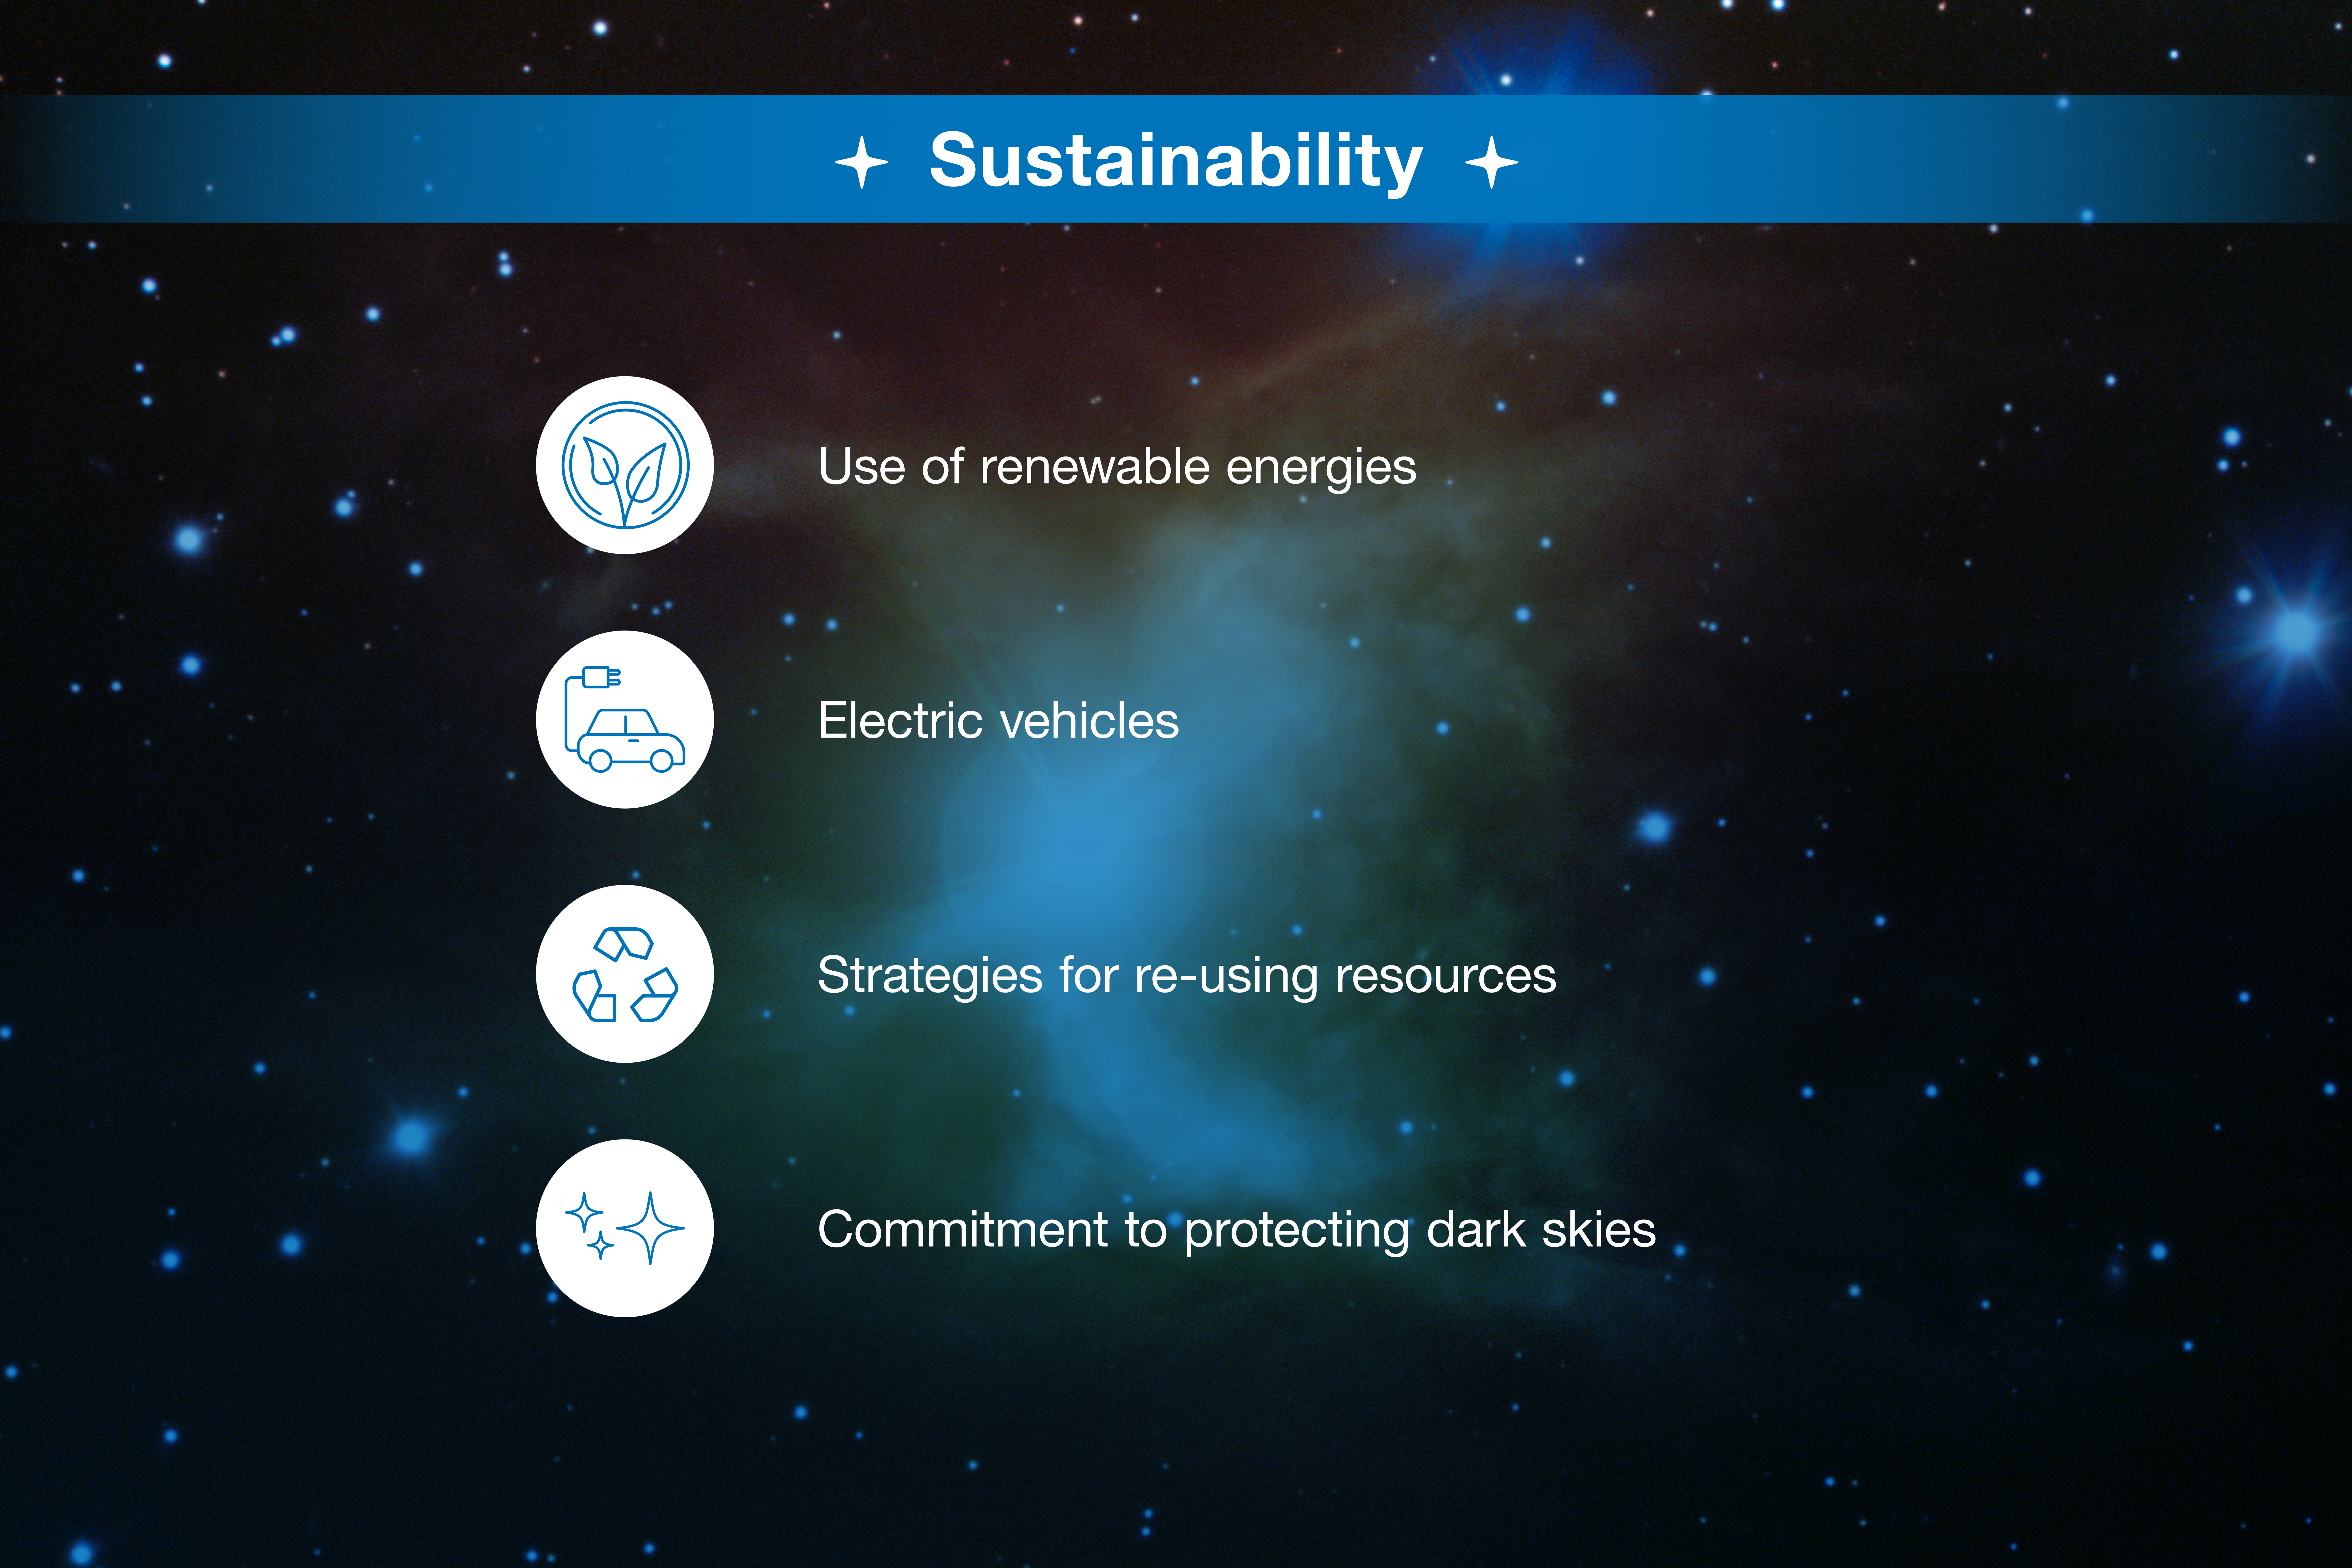

ESO-Chile infographic

Read more on https://www.eso.org/public/about-eso/eso-and-chile/

Credit: ESO